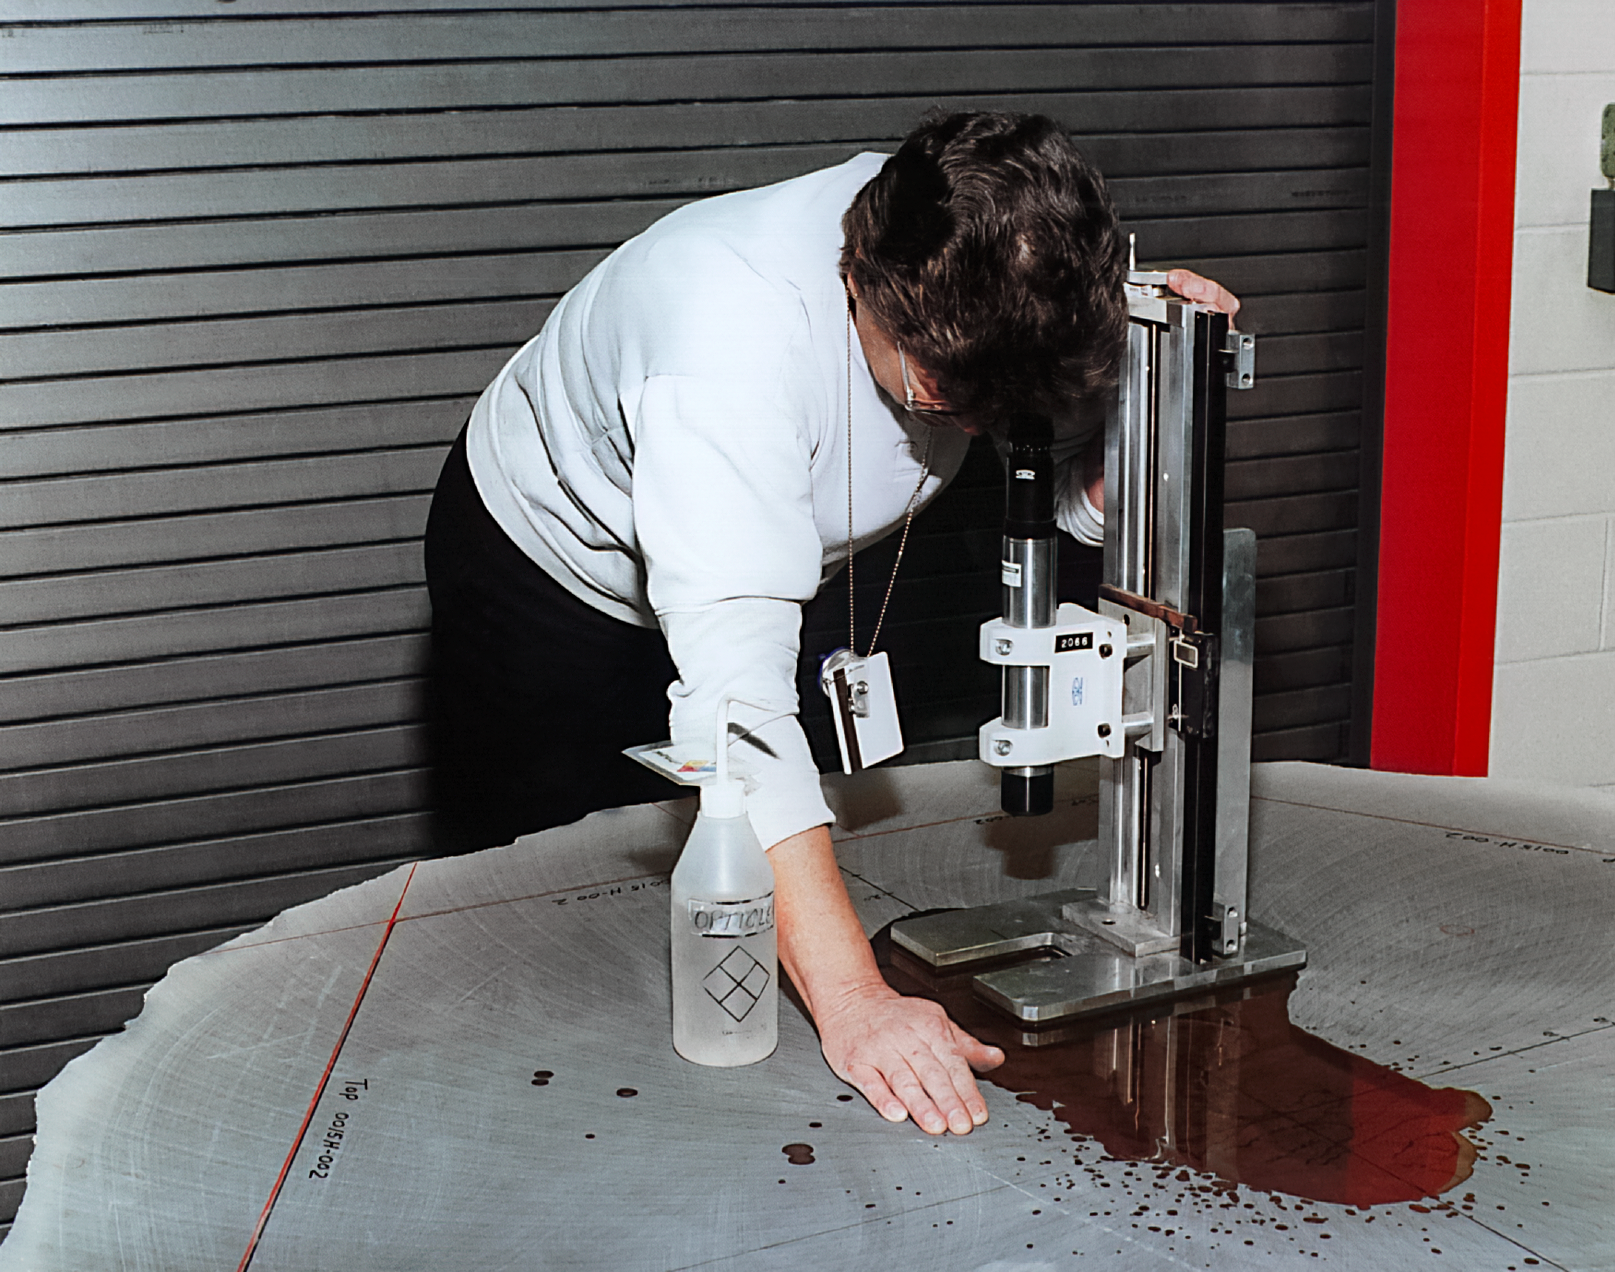

Gemini Technical Activities

Technical activities related to International Gemini Observatory in 1994.

Credit: International Gemini Observatory/NOIRLab/NSF/AURA